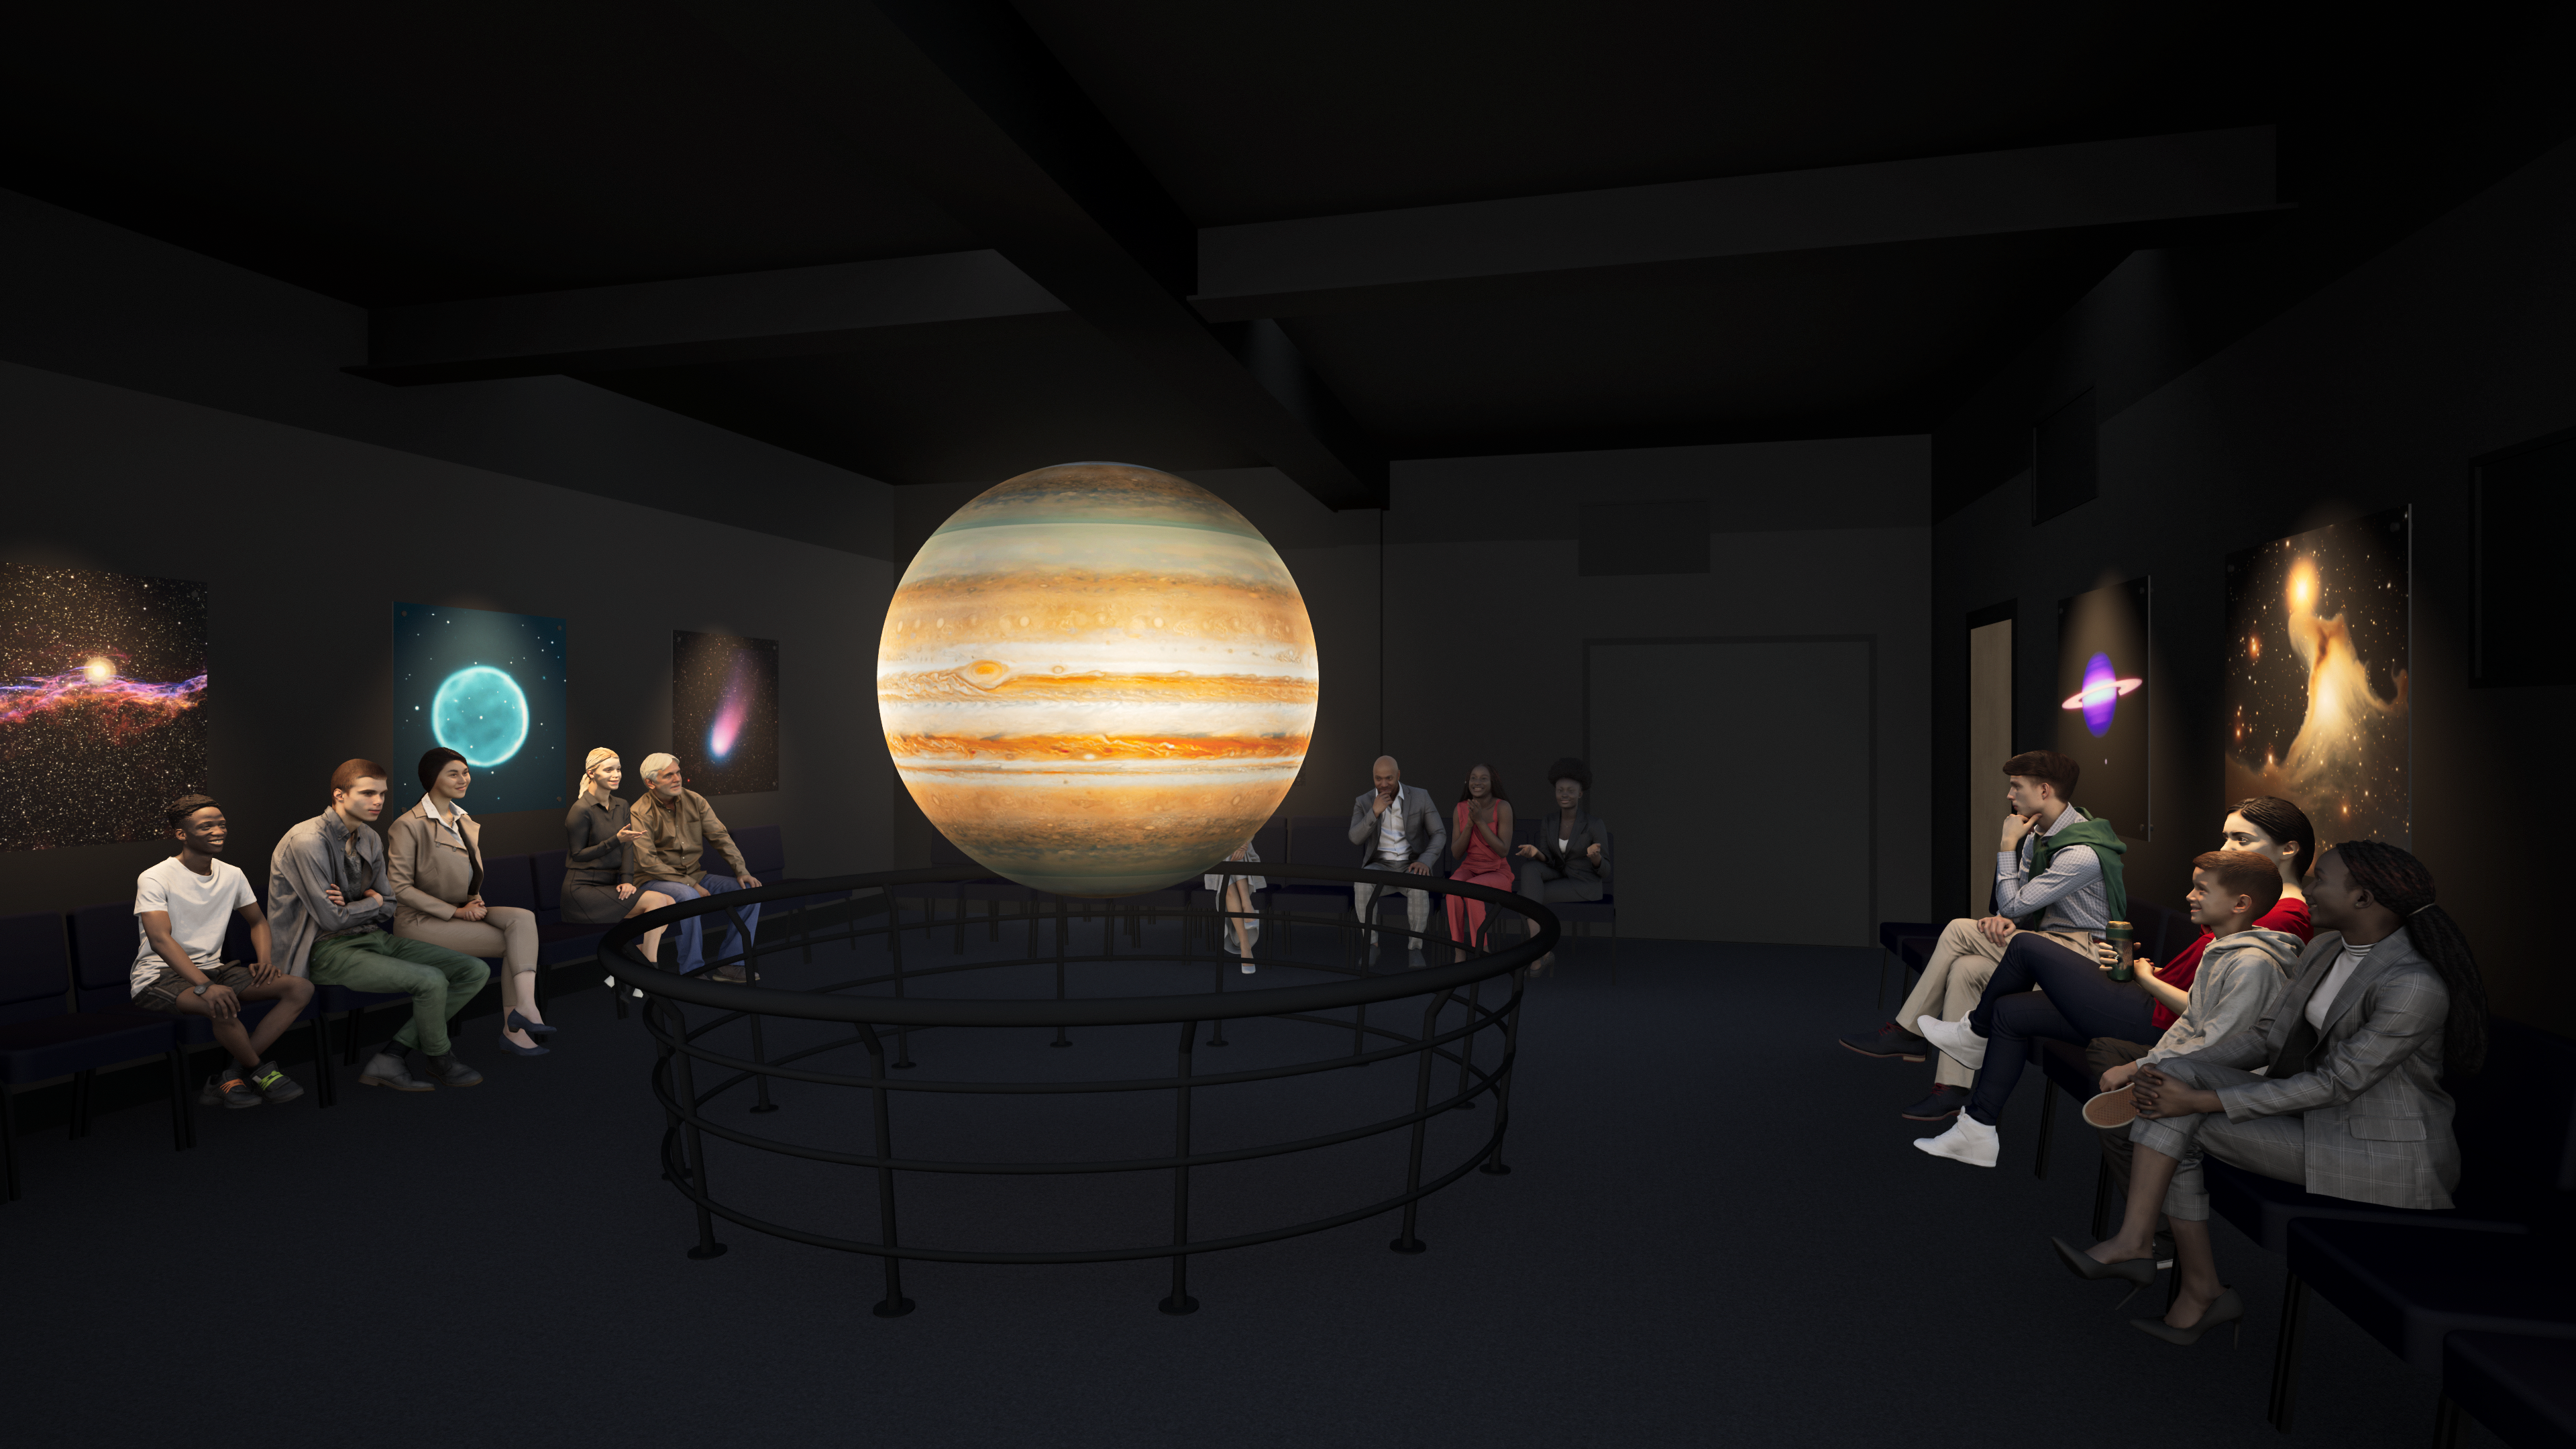

Windows On The Universe Center For Astronomy Outreach

The McMath-Pierce Solar Telescope at Kitt Peak National Observatory has been transformed into the Windows On The Universe Center For Astronomy Outreach.

Credit: KPNO/NOIRLab/NSF/AURA